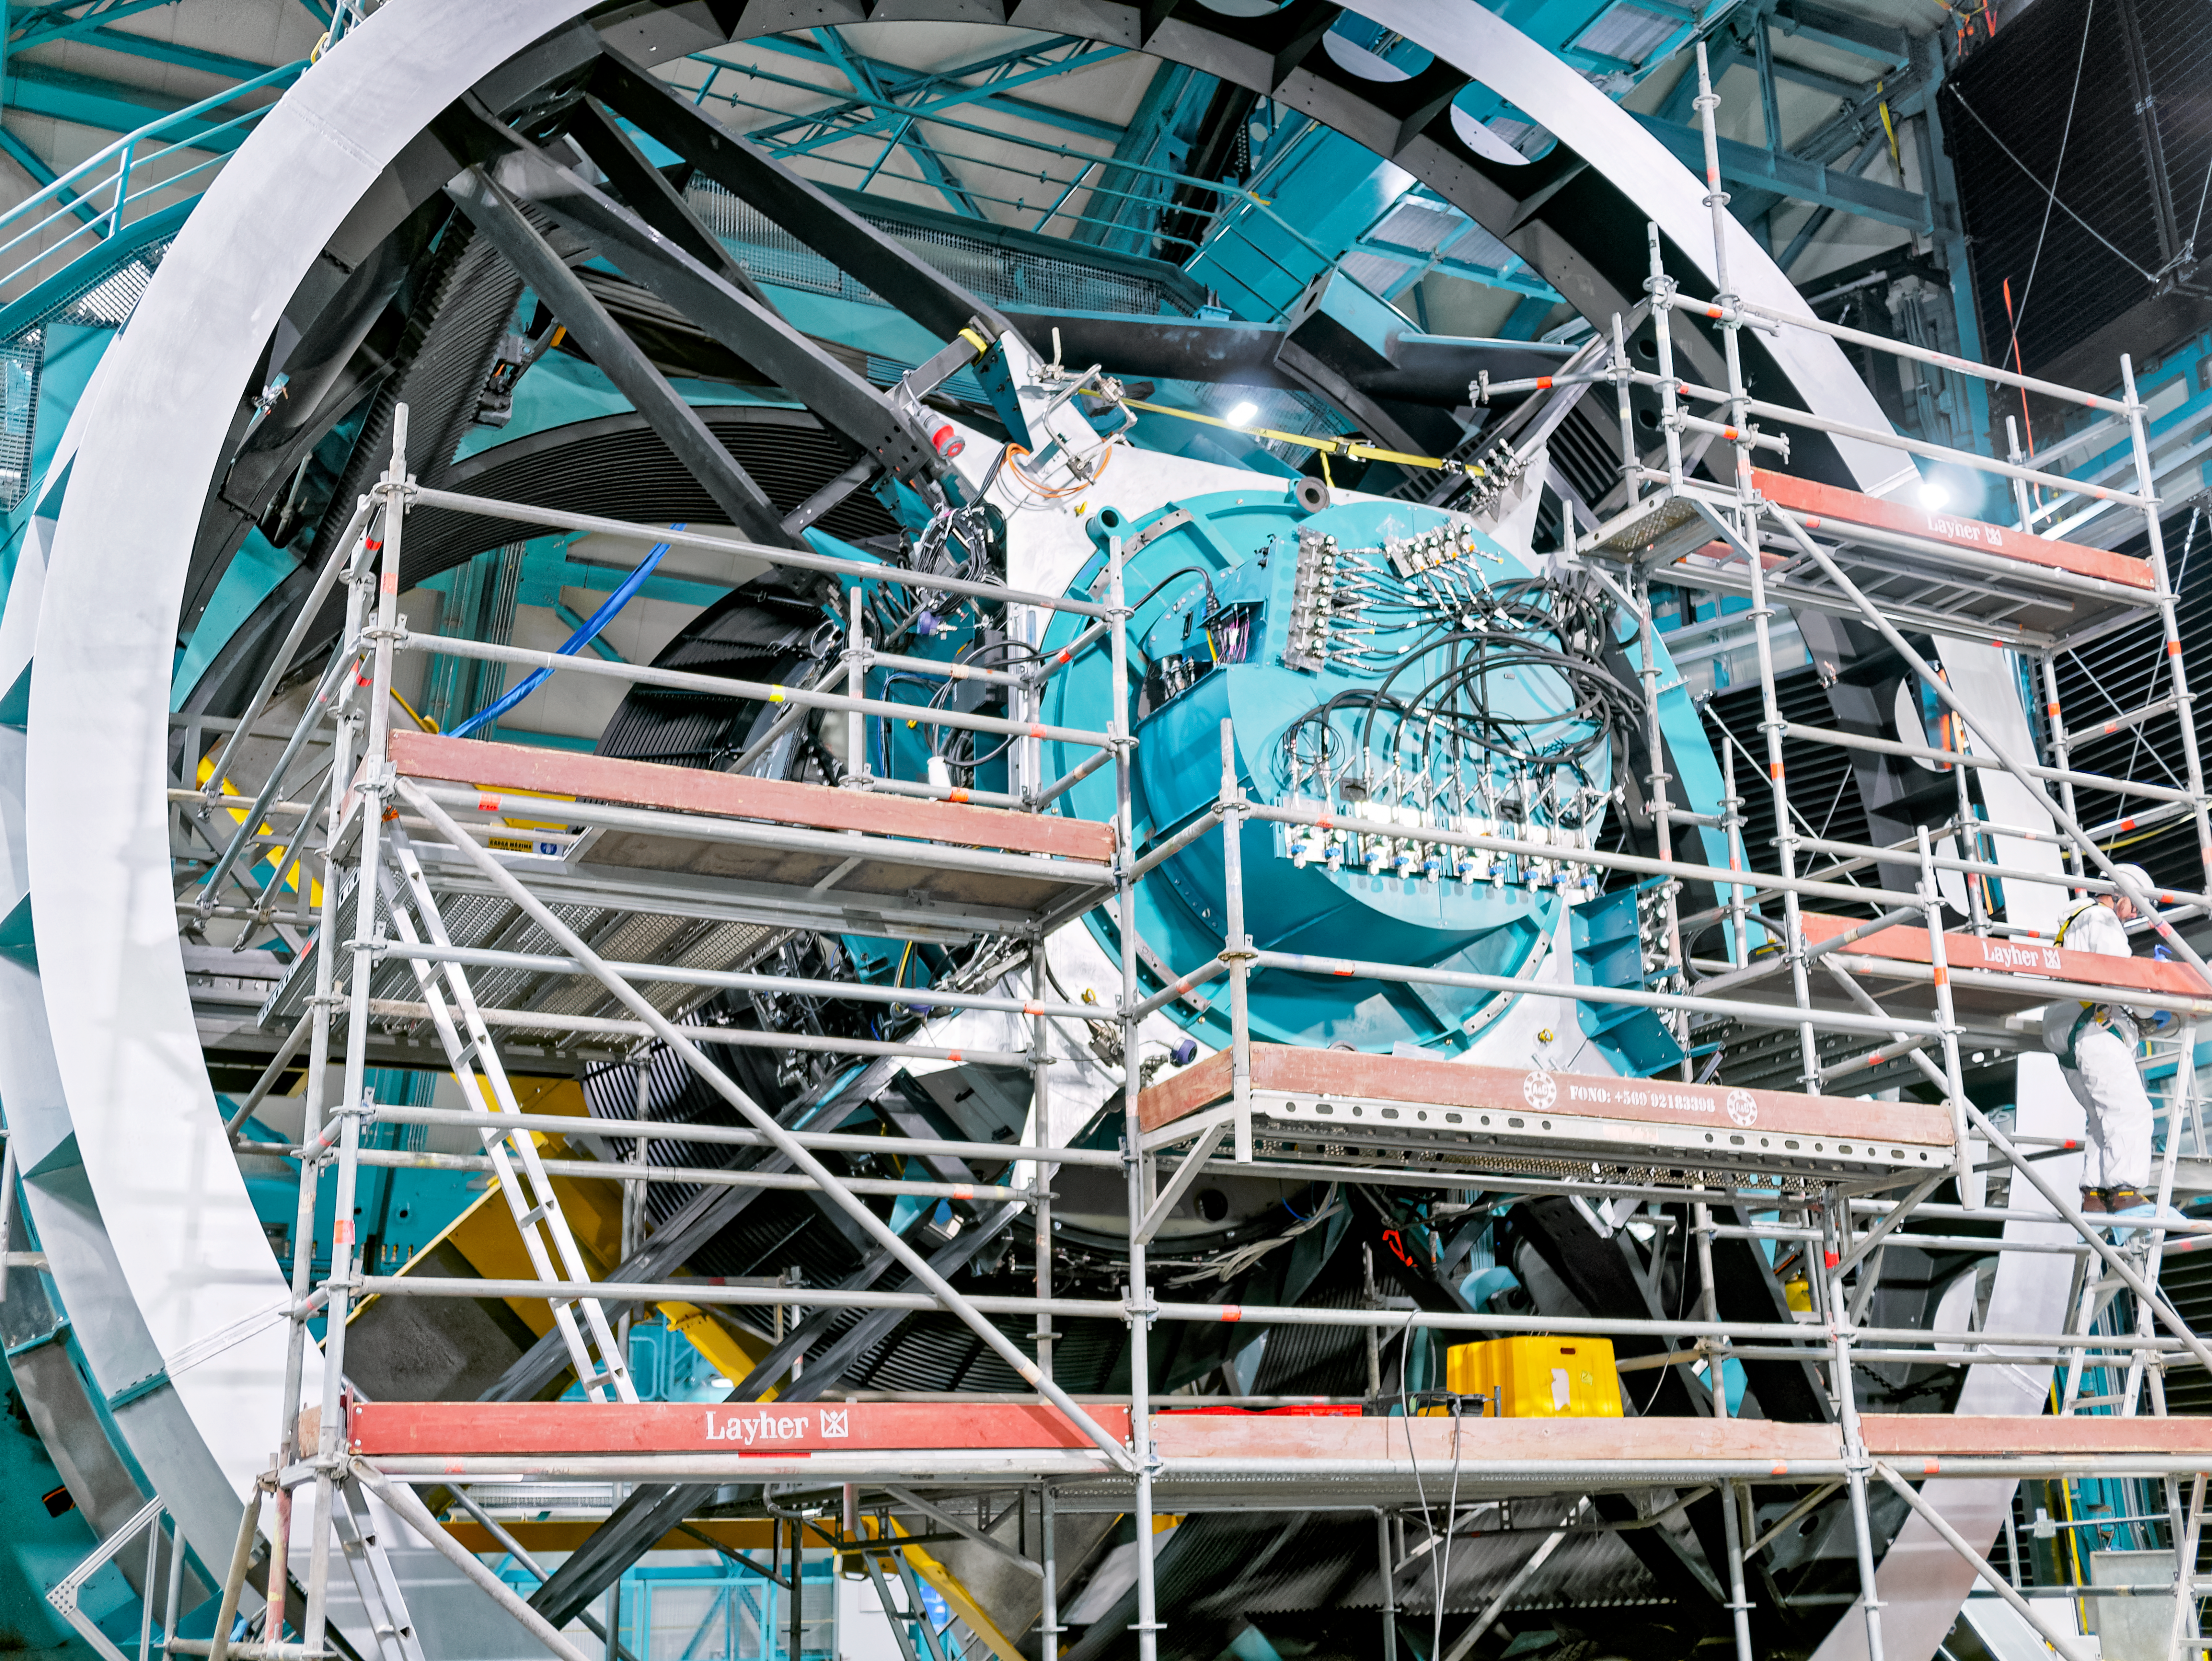

Rubin Observatory Visit

La Serena Data Science School visit

Credit: Rubin Obs/NSF/AURA/W. O'Mullane